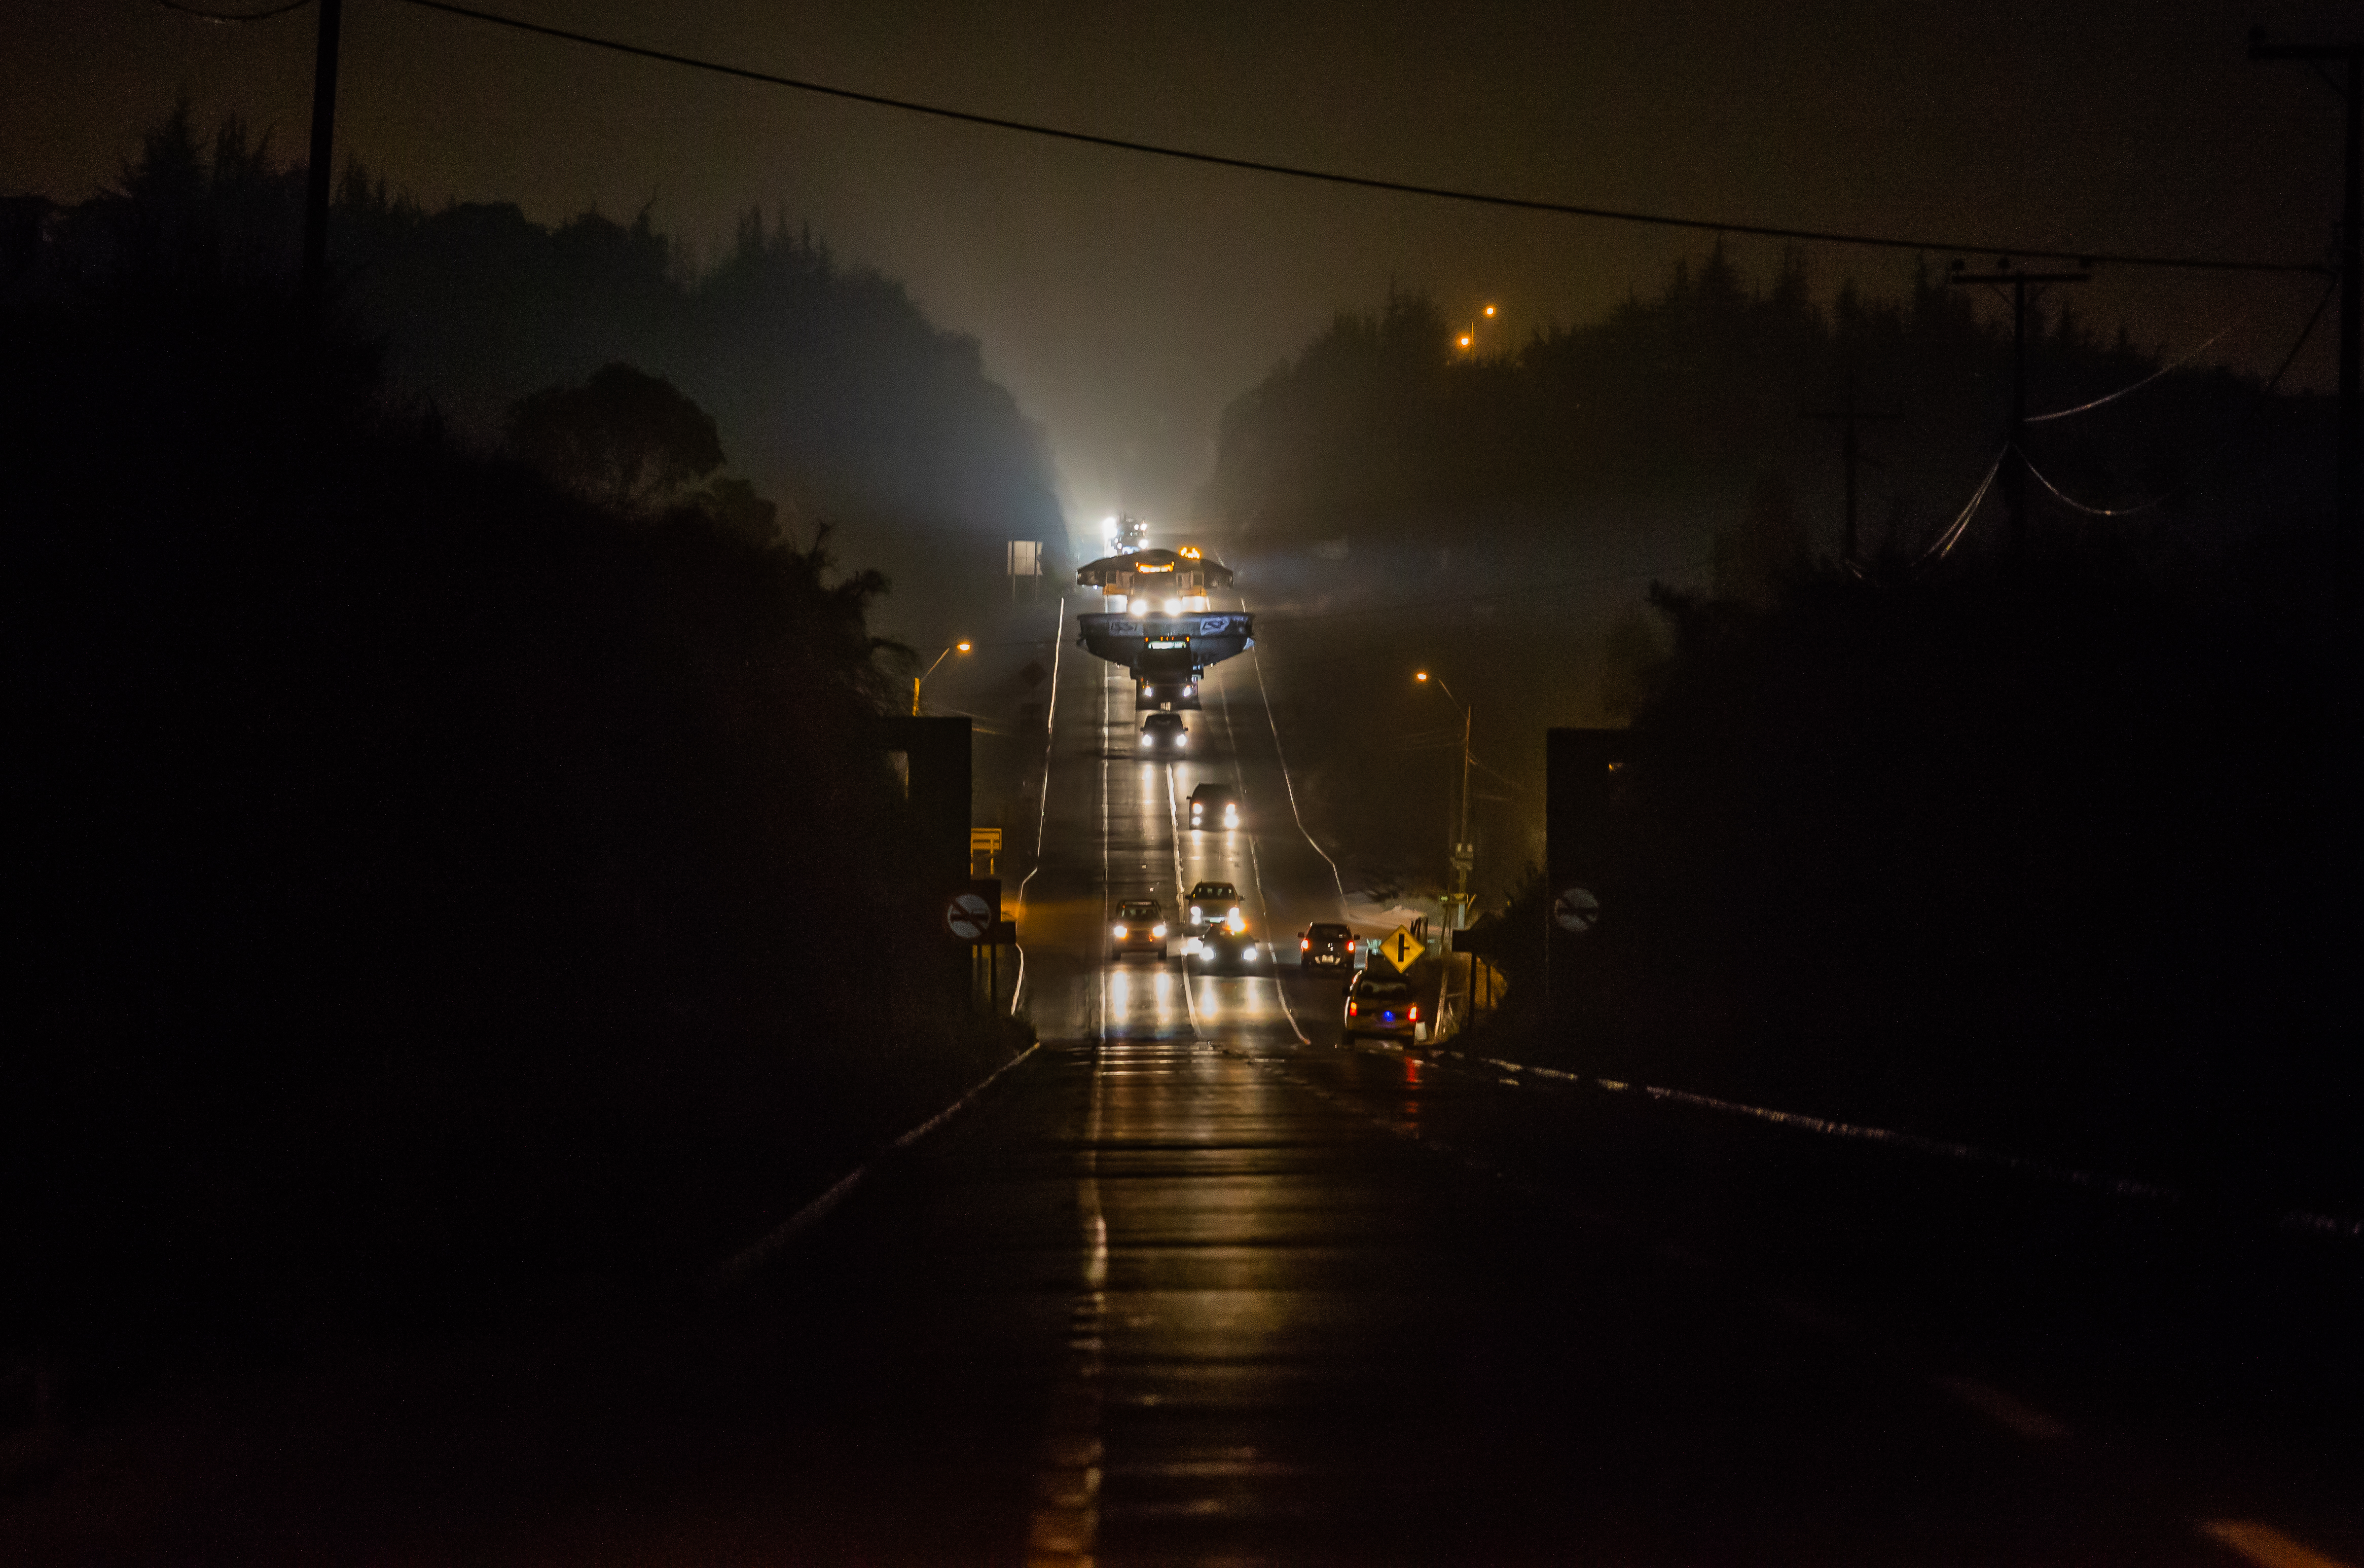

LSST Coating Chamber Transported

After arriving at the Port of Coquimbo Terminal in Chile on October 23rd, it was divided into two parts, upper and lower, and transported by Javier Cortez, S.A. in specialized trucks from Coquimbo to the LSST summit facility on Cerro Pachón. The width of the cargo load was about 9 meters (29.5 feet), so this transport required cooperation between many parties to coordinate logistics, including the removal of hanging signs, utility cables, lights, etc. along the route. Local police provided an escort for the transport vehicles, and the Highway Administration assisted with road closures and permits to proceed.

Credit: Manuel Paredes/NSF/AURA/International Gemini Observatory/NOIRLab